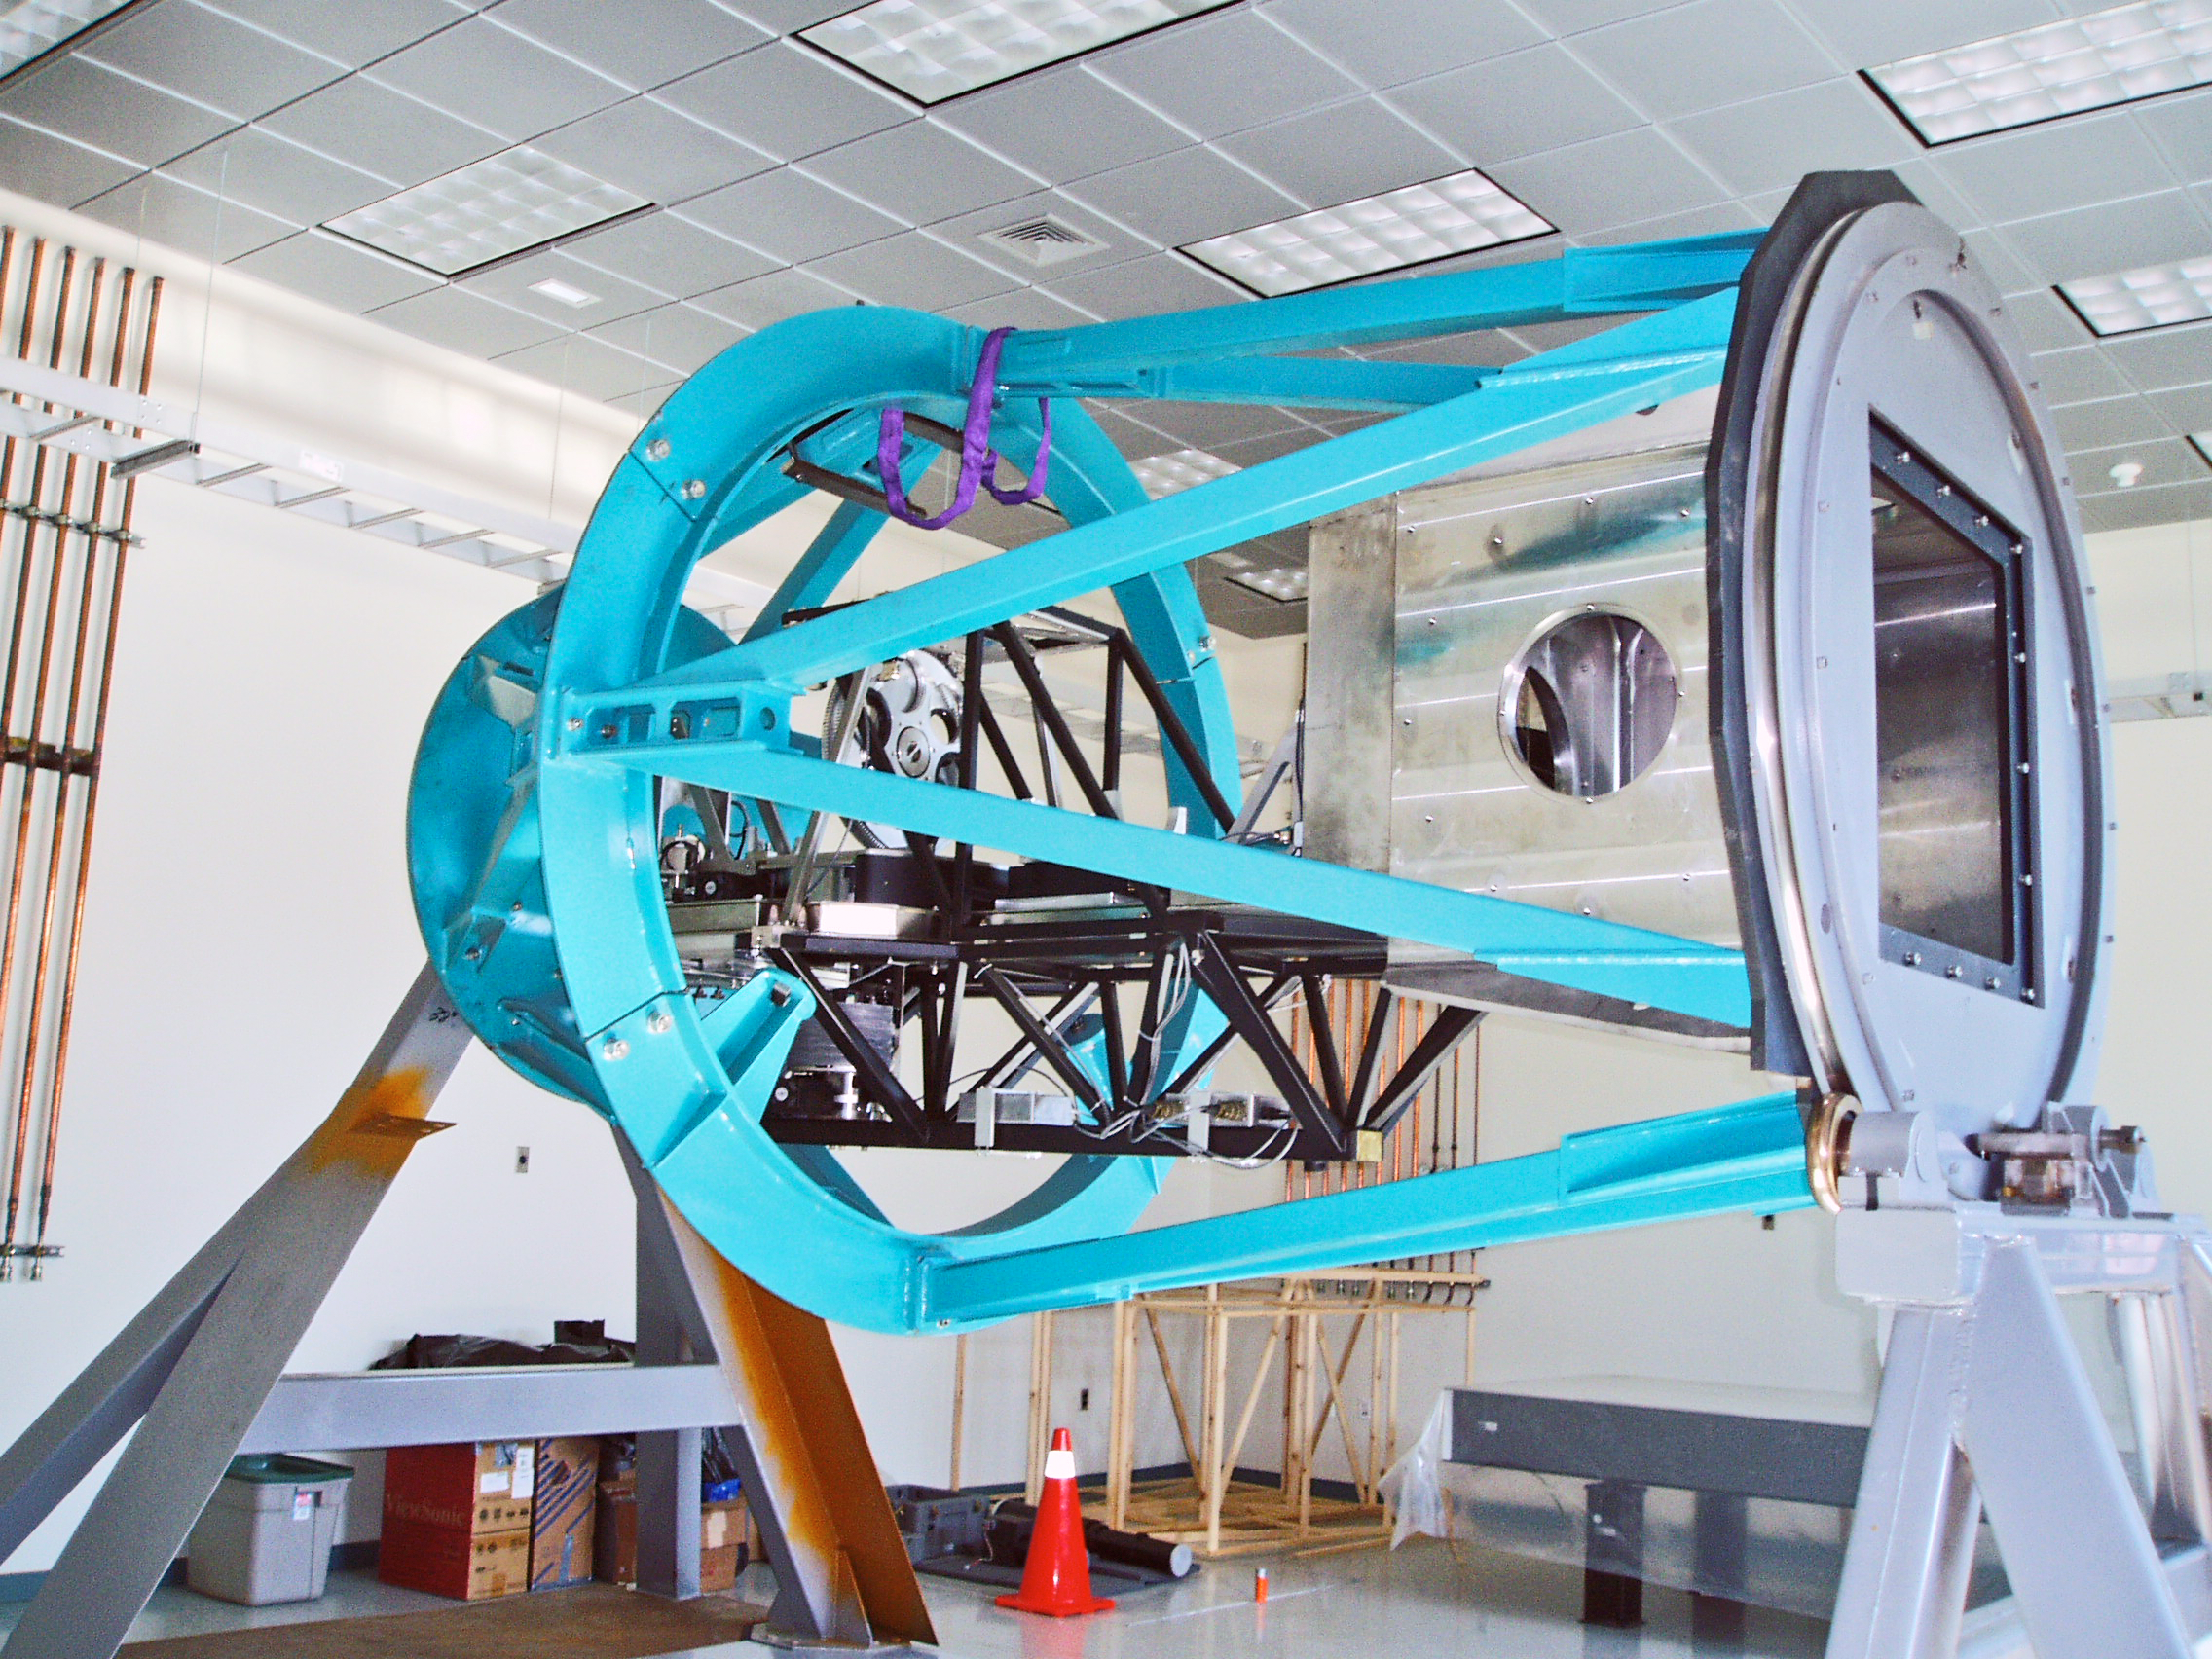

Goodman Spectrograph and SOAR Nasmyth cage

The Goodman Spectrograph and the Nasmyth cage for the SOAR (SOuthern Astrophysical Research) telescope, sitting in the instrument laboratory at Gemini South. Progress on the instrument and the telescope was discussed in the September 2004 NOAO Newsletter (currently only available in PDF format).

Credit: NOIRLab/NSF/AURA